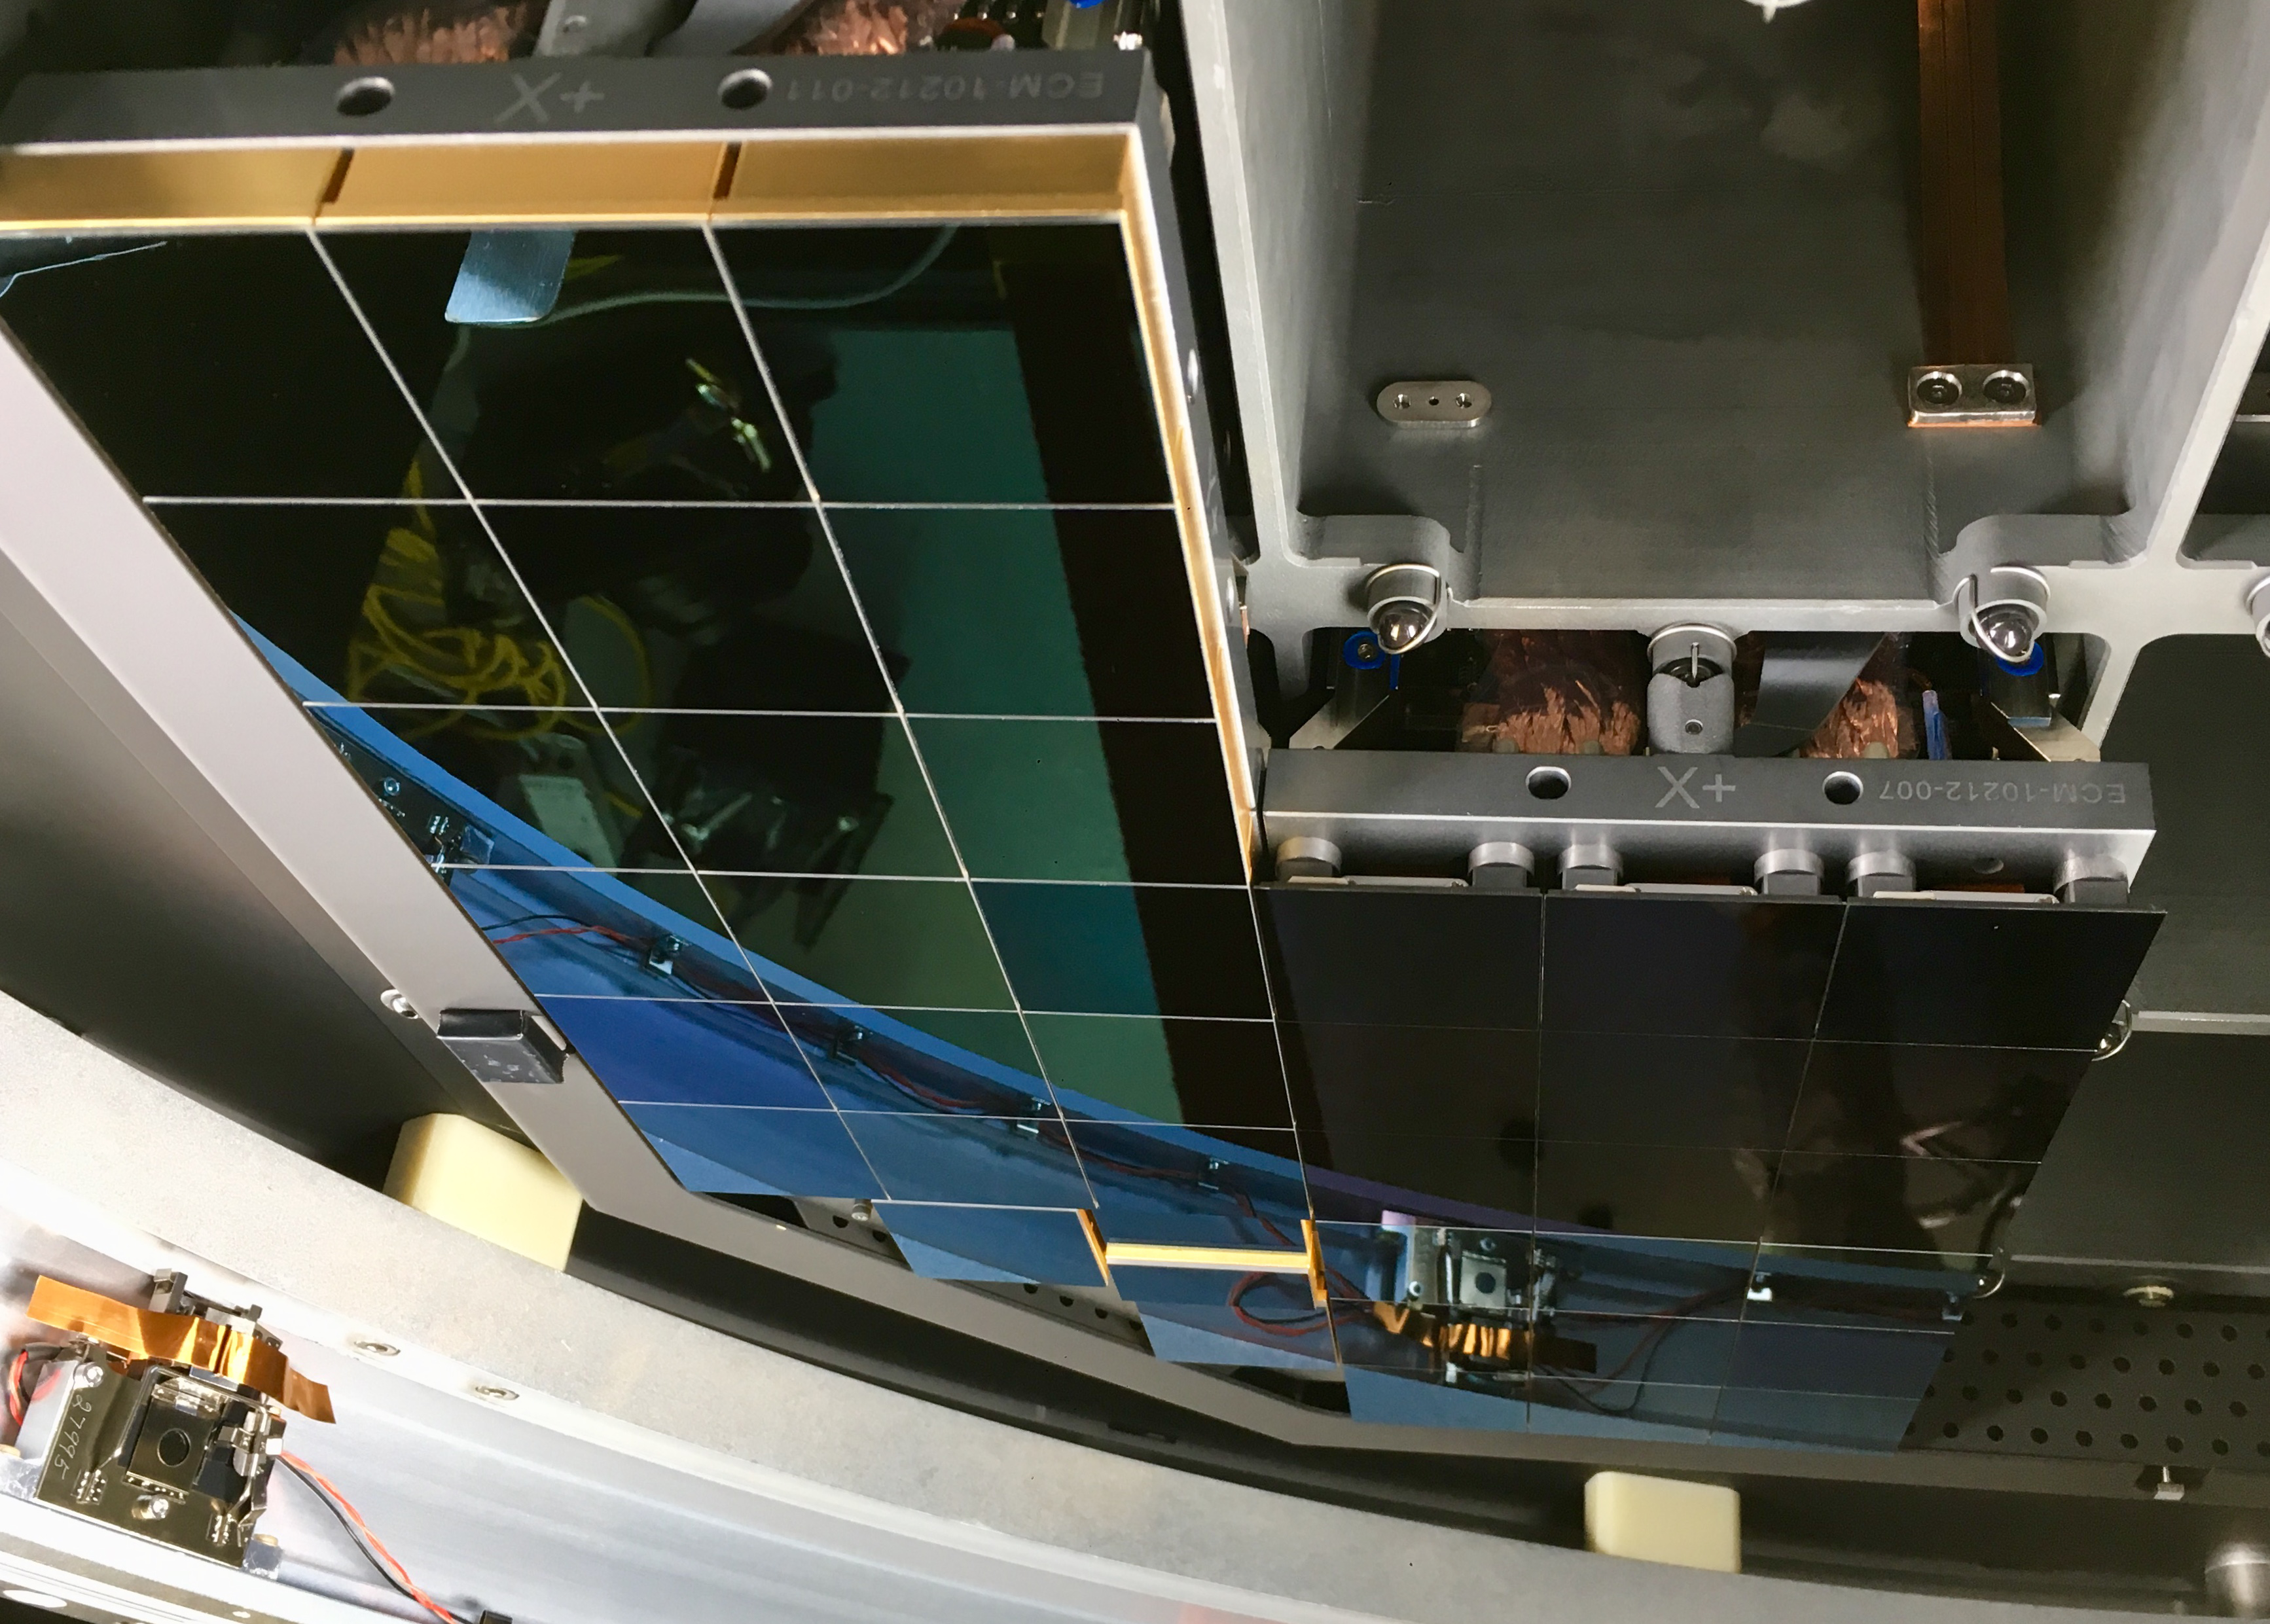

Raft Integration Progress

At SLAC National Accelerator Laboratory, the LSST Camera Integration and Test (I&T) team continues to integrate production rafts with the camera cryostat at the SLAC IR2 Cleanroom Facility. So far, I&T has installed the four Corner Raft Tower Modules (CRTMs) and four Raft Tower Modules (RTMs). Photos of the installation progress are available at this link. I&T will install another five RTMs during this first phase of focal plane integration, which is expected to be completed in early September. I&T will install the remaining 12 RTMs in a second phase of integration, which is expected to continue into the fourth quarter of calendar year 2019.

Credit: NOIRLab/ Vera C. Rubin Observatory/ NSF/ AURA